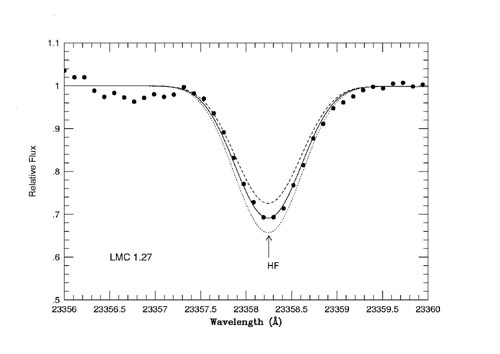

Observed and modeled spectra for the LMC giant star 2.3256

Observed (dots) and modeled (lines) spectra for the LMC giant star 2.3256. Three fluorine-19 abundances are presented. An abundance of A(F)=3.93 - with the Sun hydrogen abundance being 12.0, on a logarithmic base 10-scale was derived.

Credit: International Gemini Observatory/NOIRLab/NSF/AURA